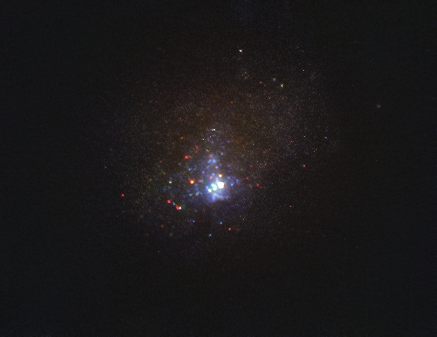

Hubble image of the Kinman Dwarf galaxy

Image of the Kinman Dwarf galaxy, also known as PHL 293B, taken with the NASA/ESA Hubble Space Telescope’s Wide Field Camera 3 in 2011, before the disappearance of the massive star. Located some 75 million light-years away, the galaxy is too far away for astronomers to clearly resolve its individual stars, but in observations done between 2001 and 2011, they detected the signatures of the massive star. These signatures were not present in more recent data.

Credit: NASA, ESA/Hubble, J. Andrews (U. Arizona)